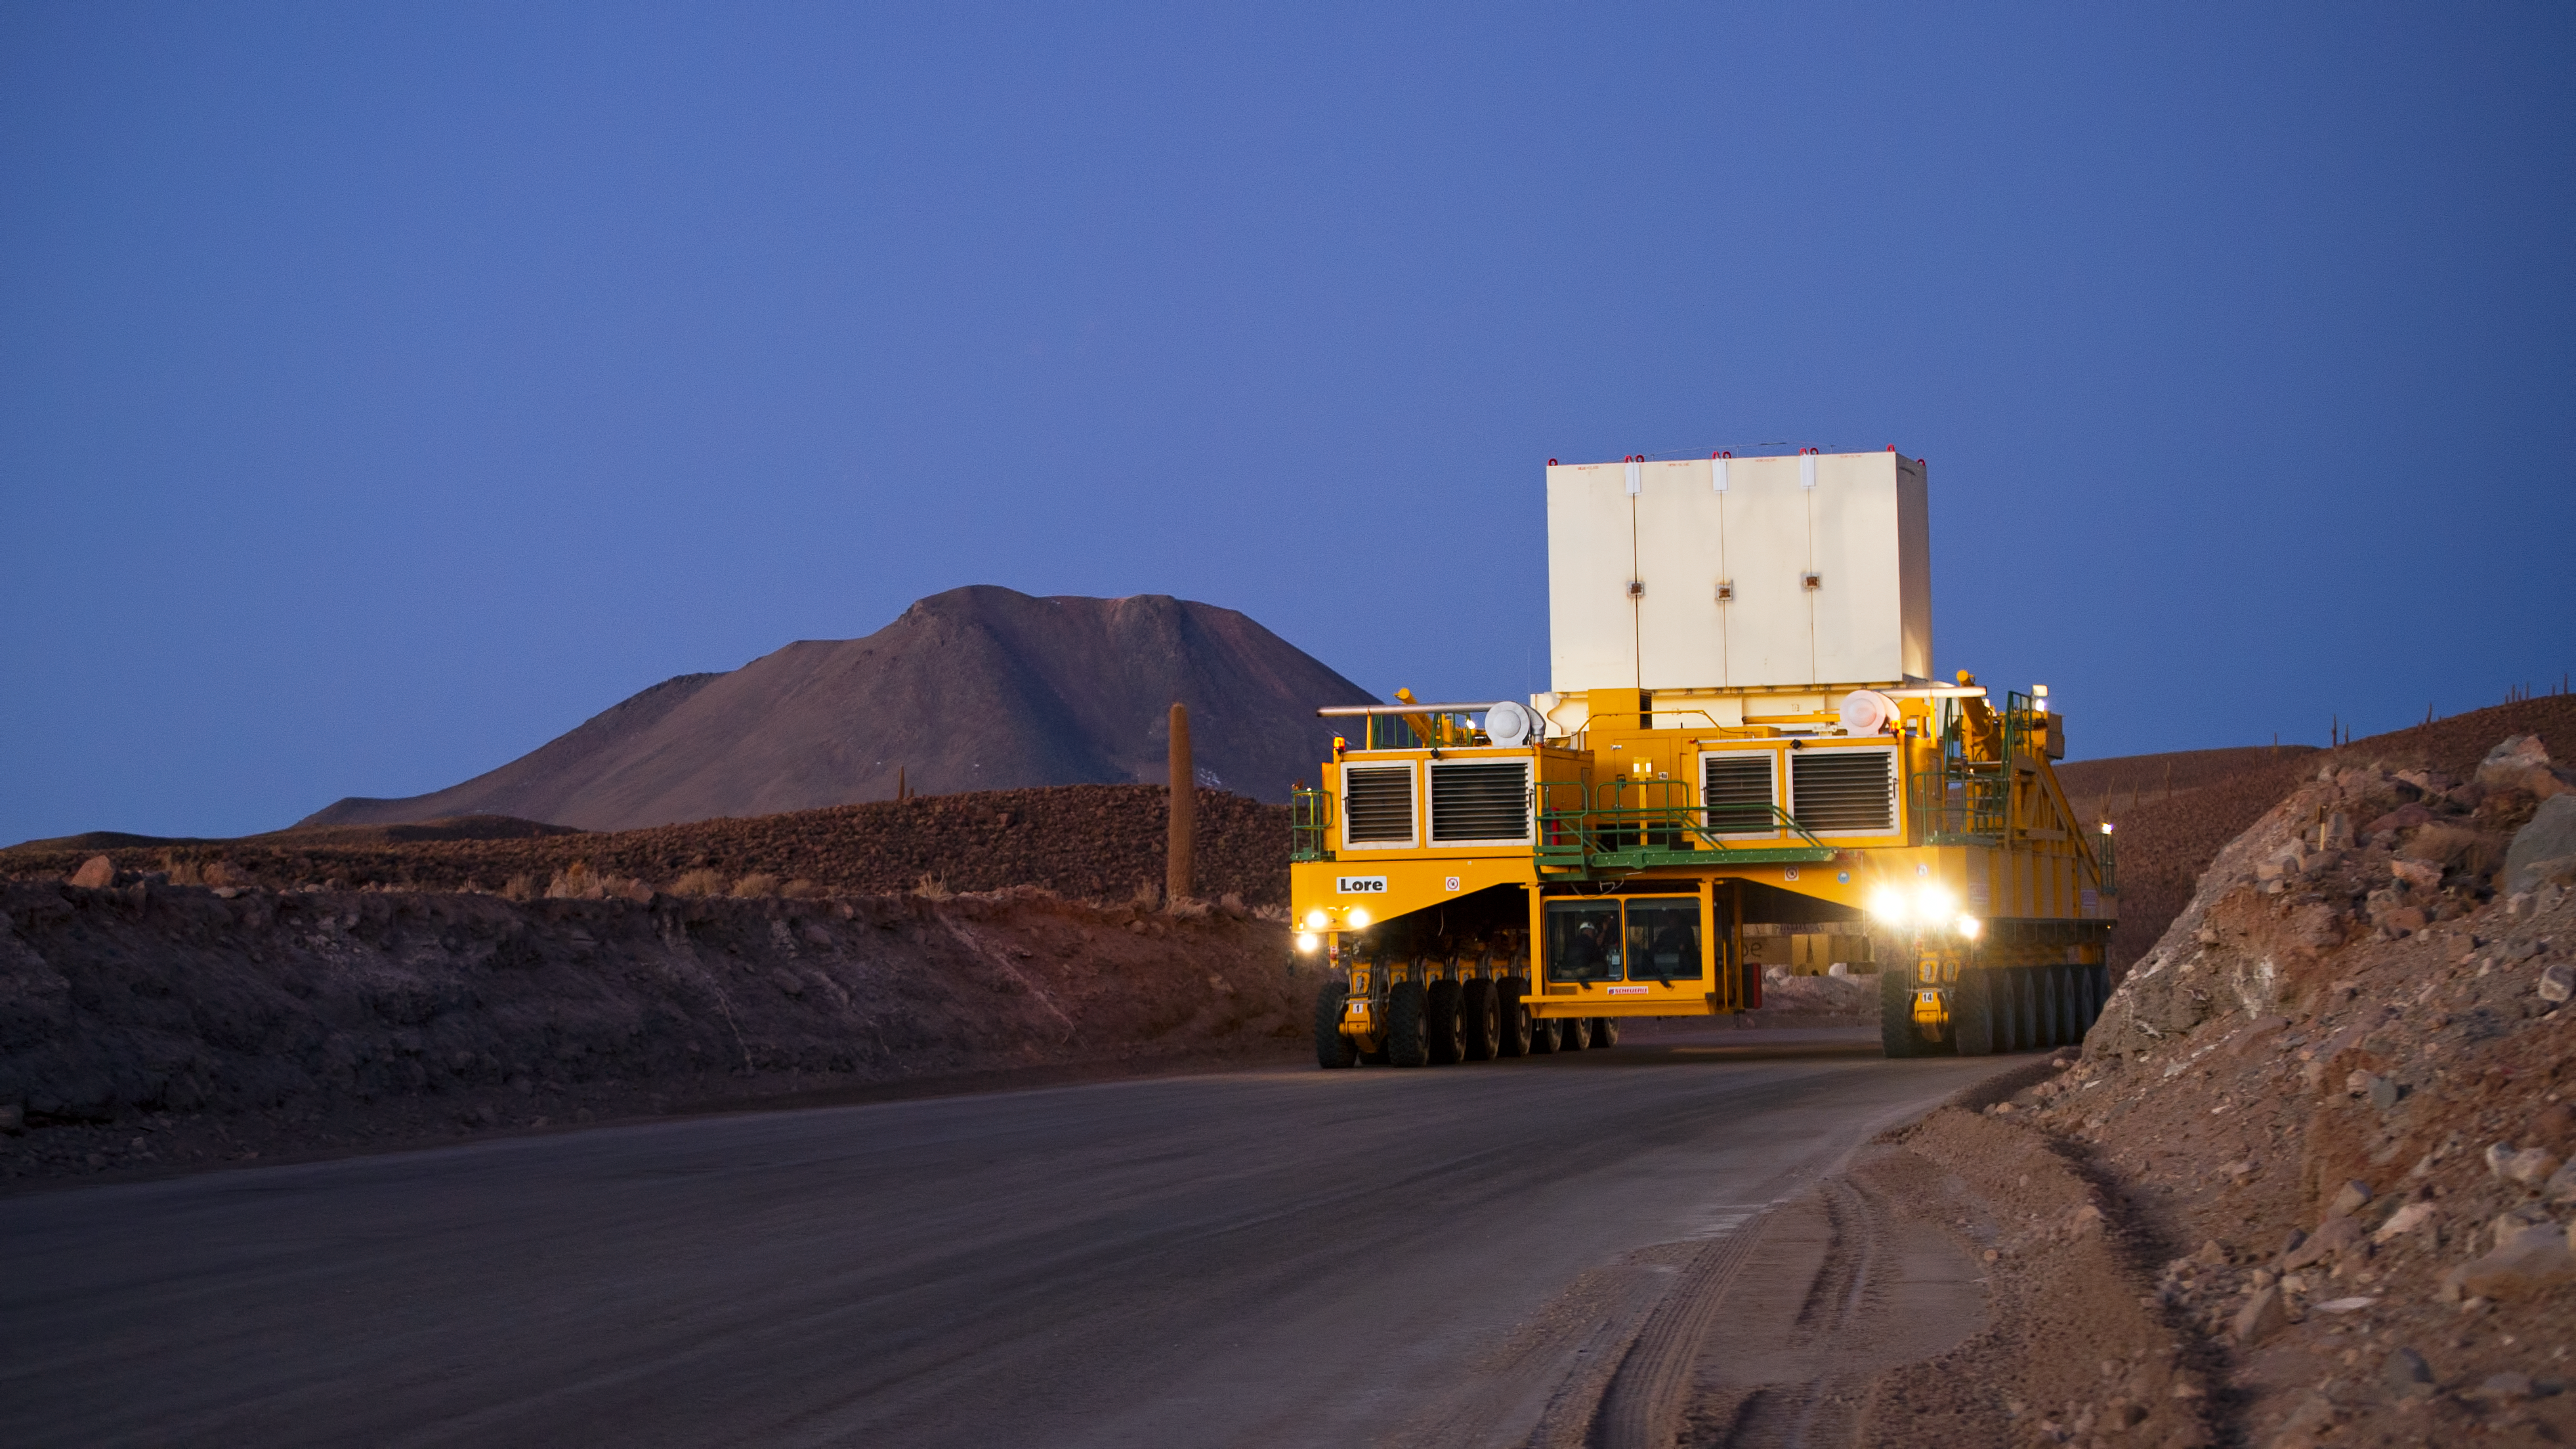

Lore in training

Lore, one of the two ALMA transporters, drives down the 28-kilometre road from the 5000-metre altitude Array Operations Site (AOS) to the 2900-metre Operations Support Facility (OSF). In the picture, taken in June 2010, Lore is being tested as it carries a dummy antenna load (the white structure visible on top). At the side of the road, the endemic giant cacti that dominate the landscape at the altitude range from 3000 to 3800 metres are visible. The ALMA transporters, named Lore and Otto, are twin custom vehicles designed to carry the 100-tonne ALMA antennas, and position them with accuracy within millimetres. ALMA, the Atacama Large Millimeter/submillimeter Array, is the largest astronomical project in existence and is a truly global partnership of Europe, North America and East Asia in cooperation with the Republic of Chile. ESO is the European partner in ALMA.

Credit: ESO/José Francisco Salgado (josefrancisco.org)